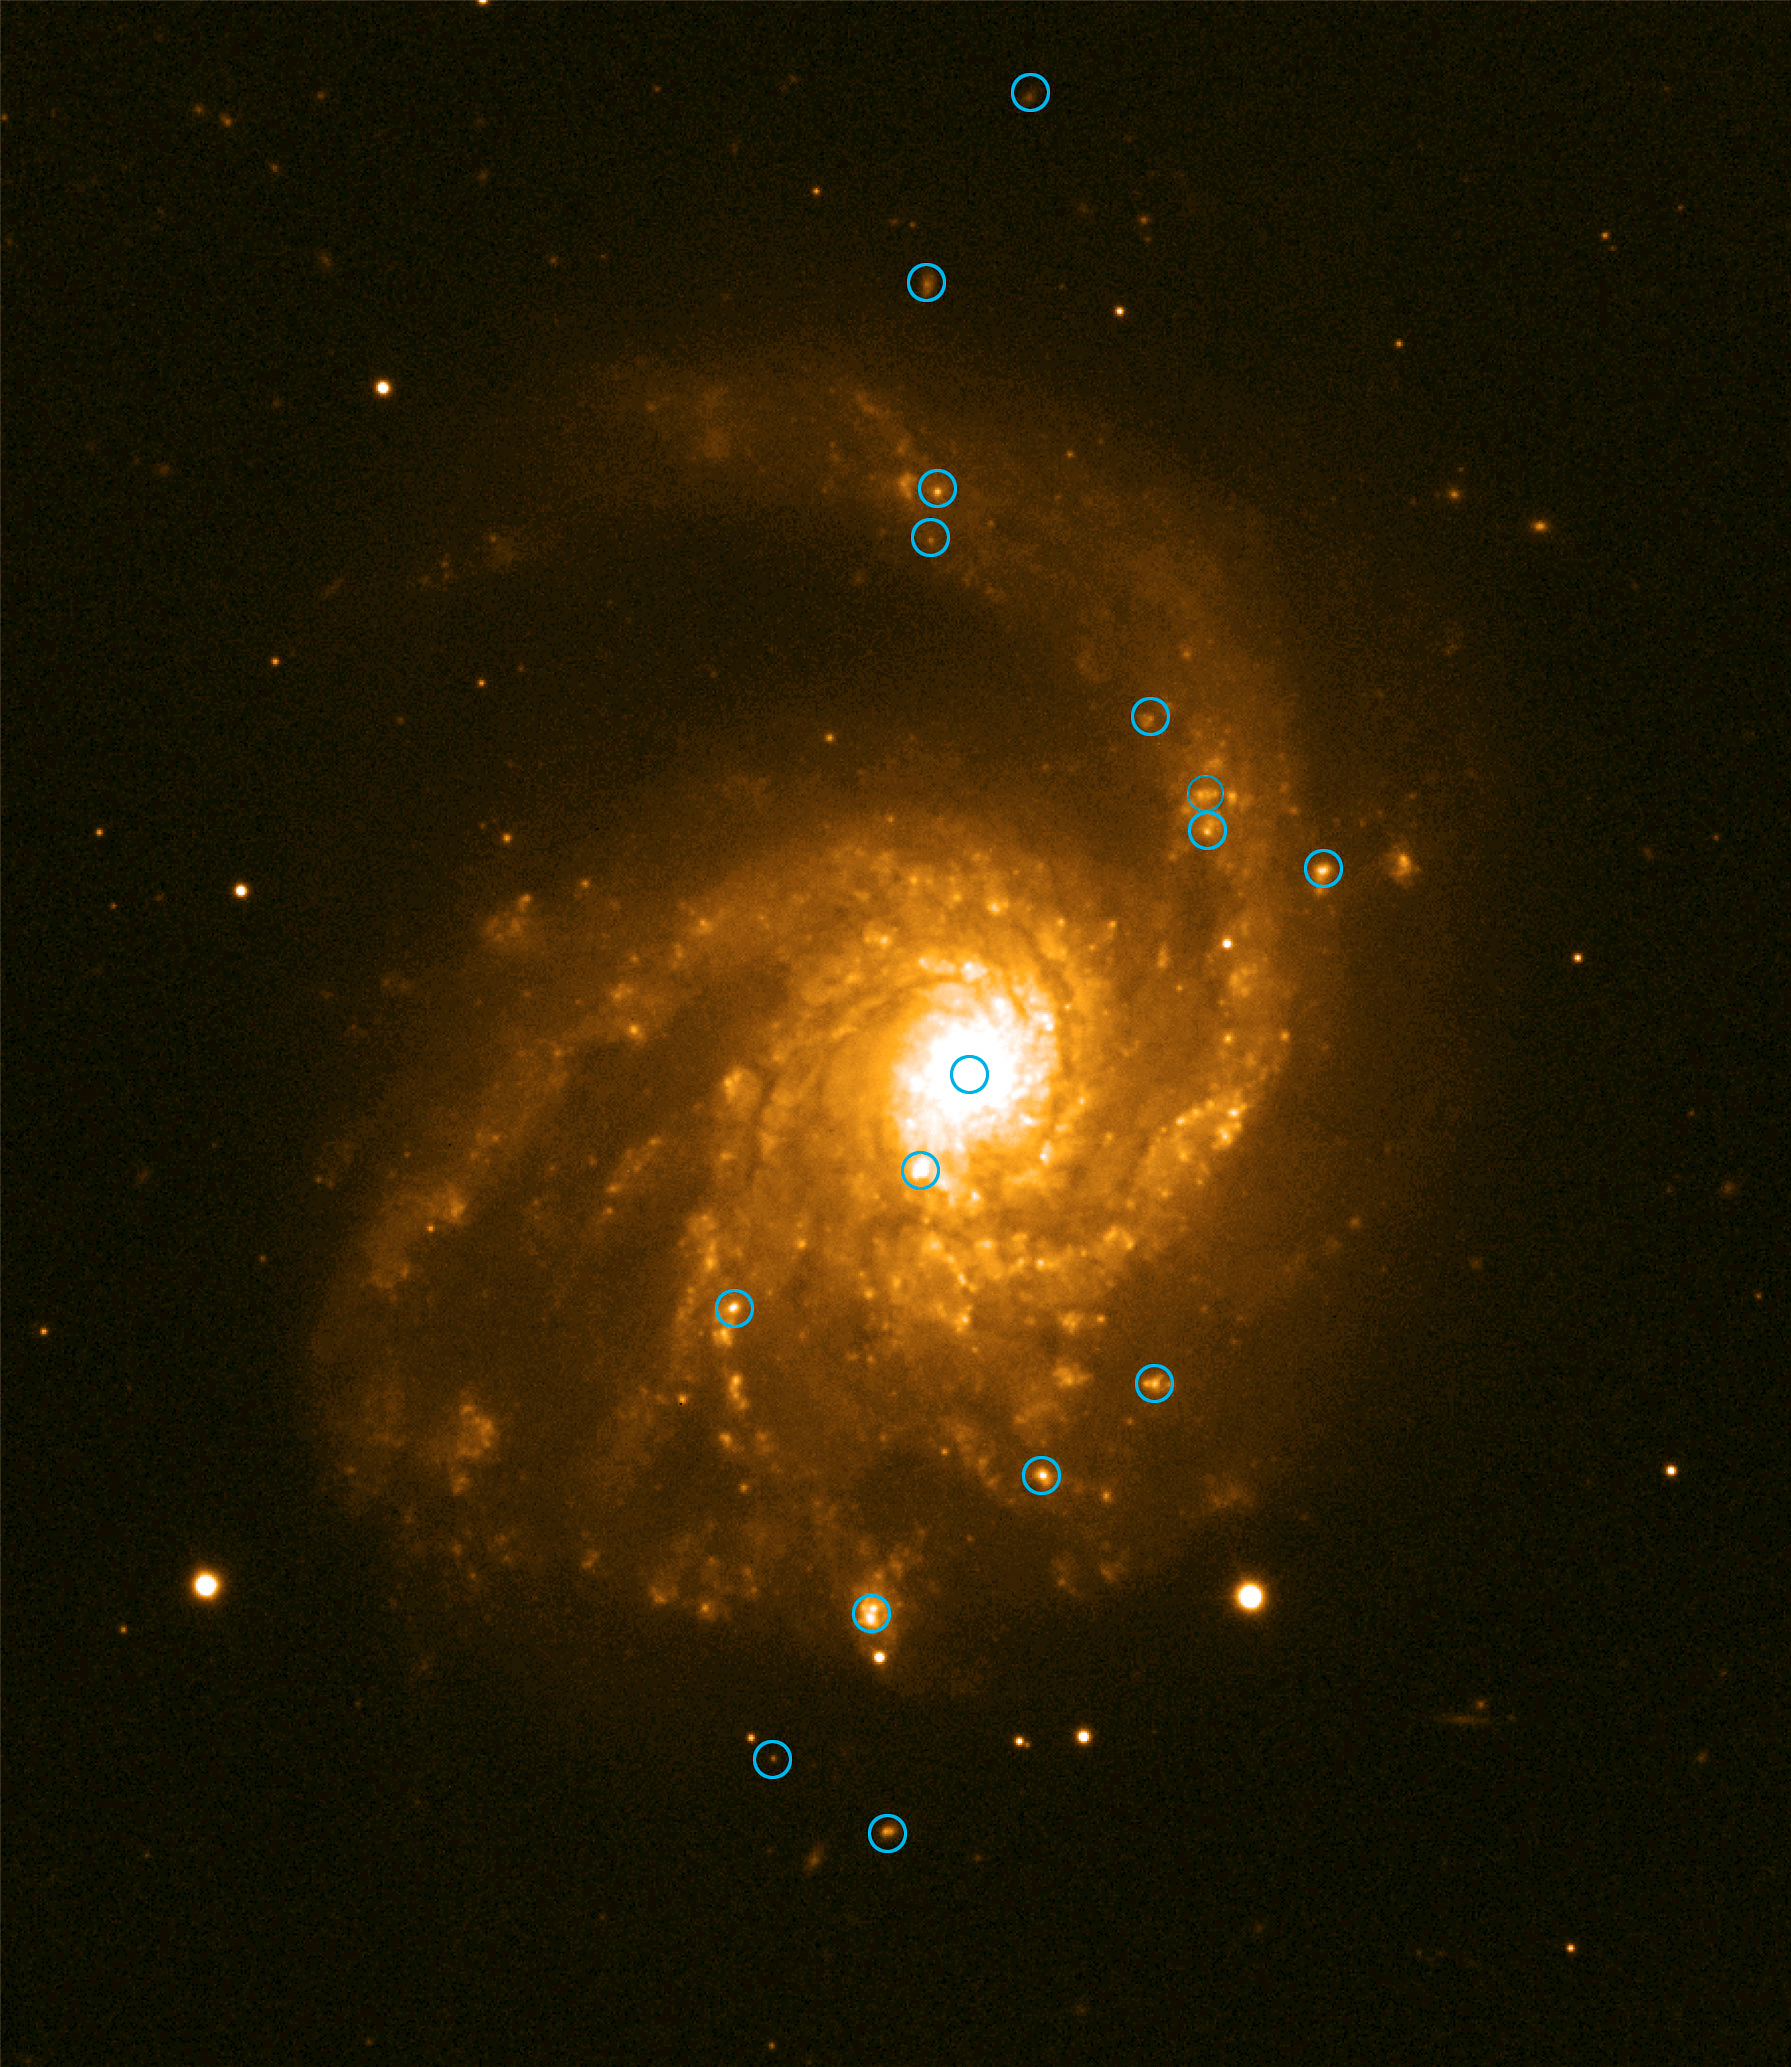

Spiral galaxy NGC 4254

An image of the Virgo cluster spiral galaxy NGC 4254, with the "metal-rich" H II regions indicated. (VLT ANTU and FORS1).

Credit: ESO